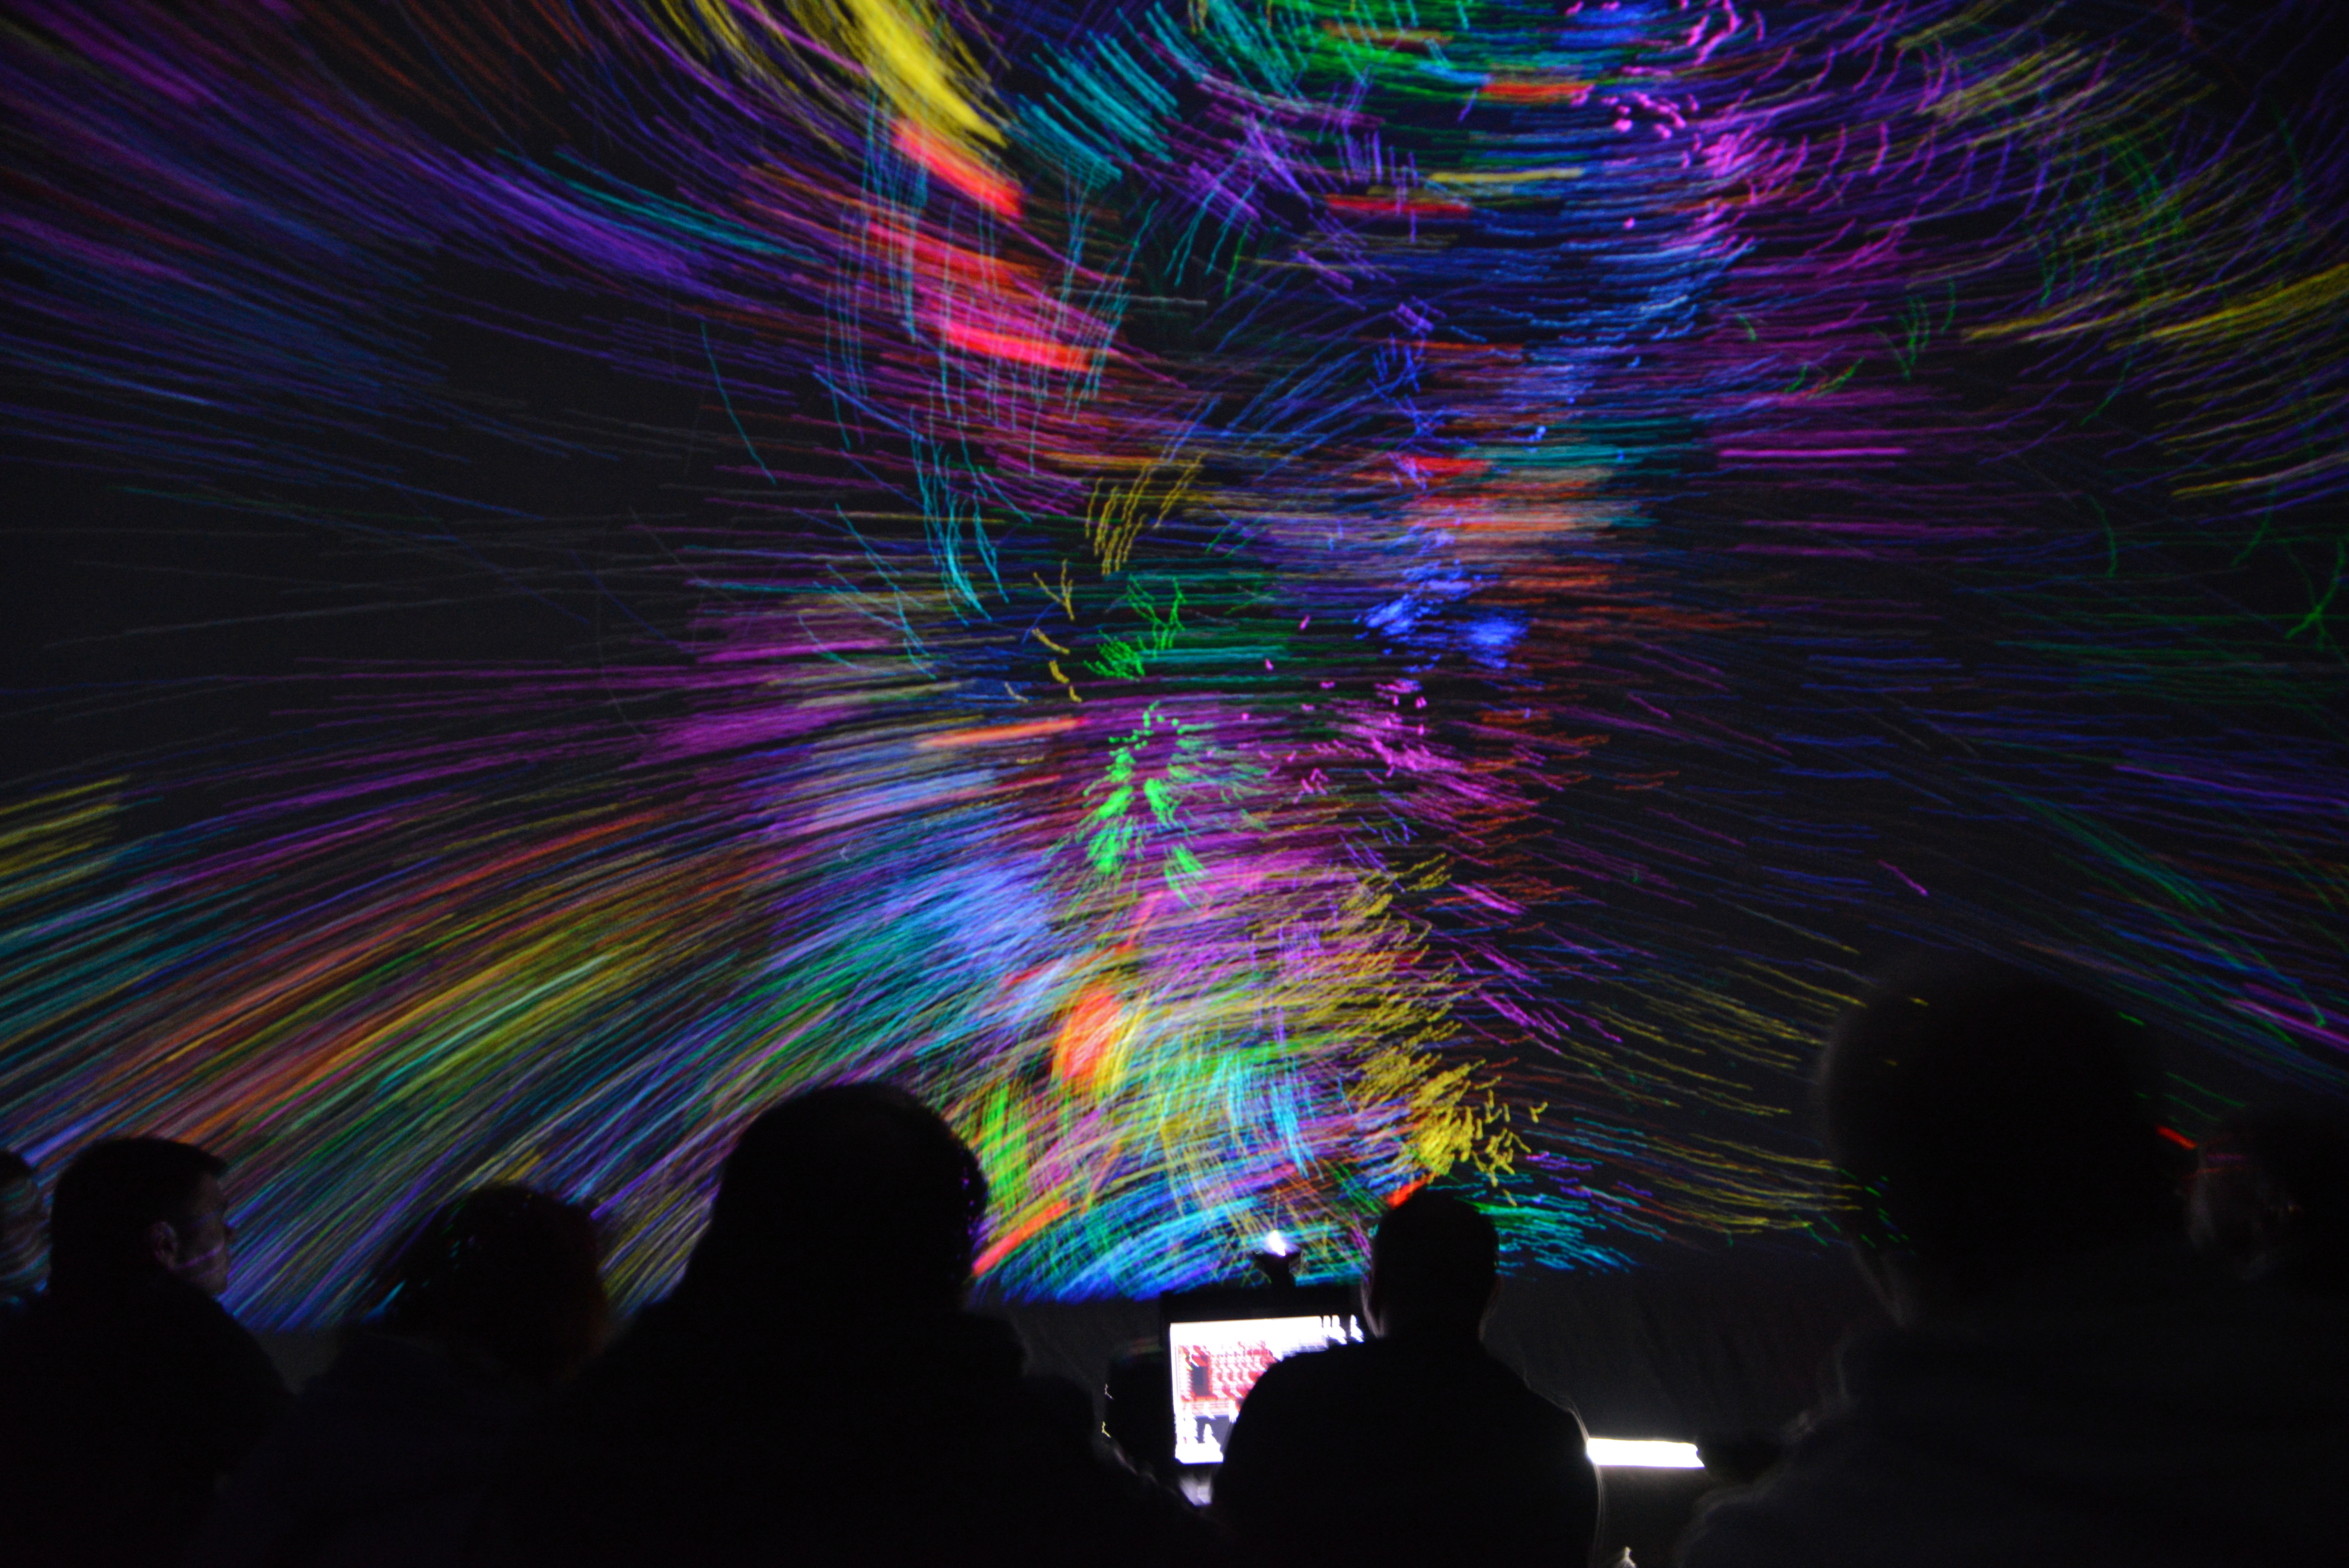

A multitude of colours

Light show from Deep Space Live in Ars Electronica, Linz, Austria. Under the motto Cosmic Origin, professionals convey their astronomical knowledge to children and the general public to inform them of what humanity currently know about the Universe.

Credit: ESO